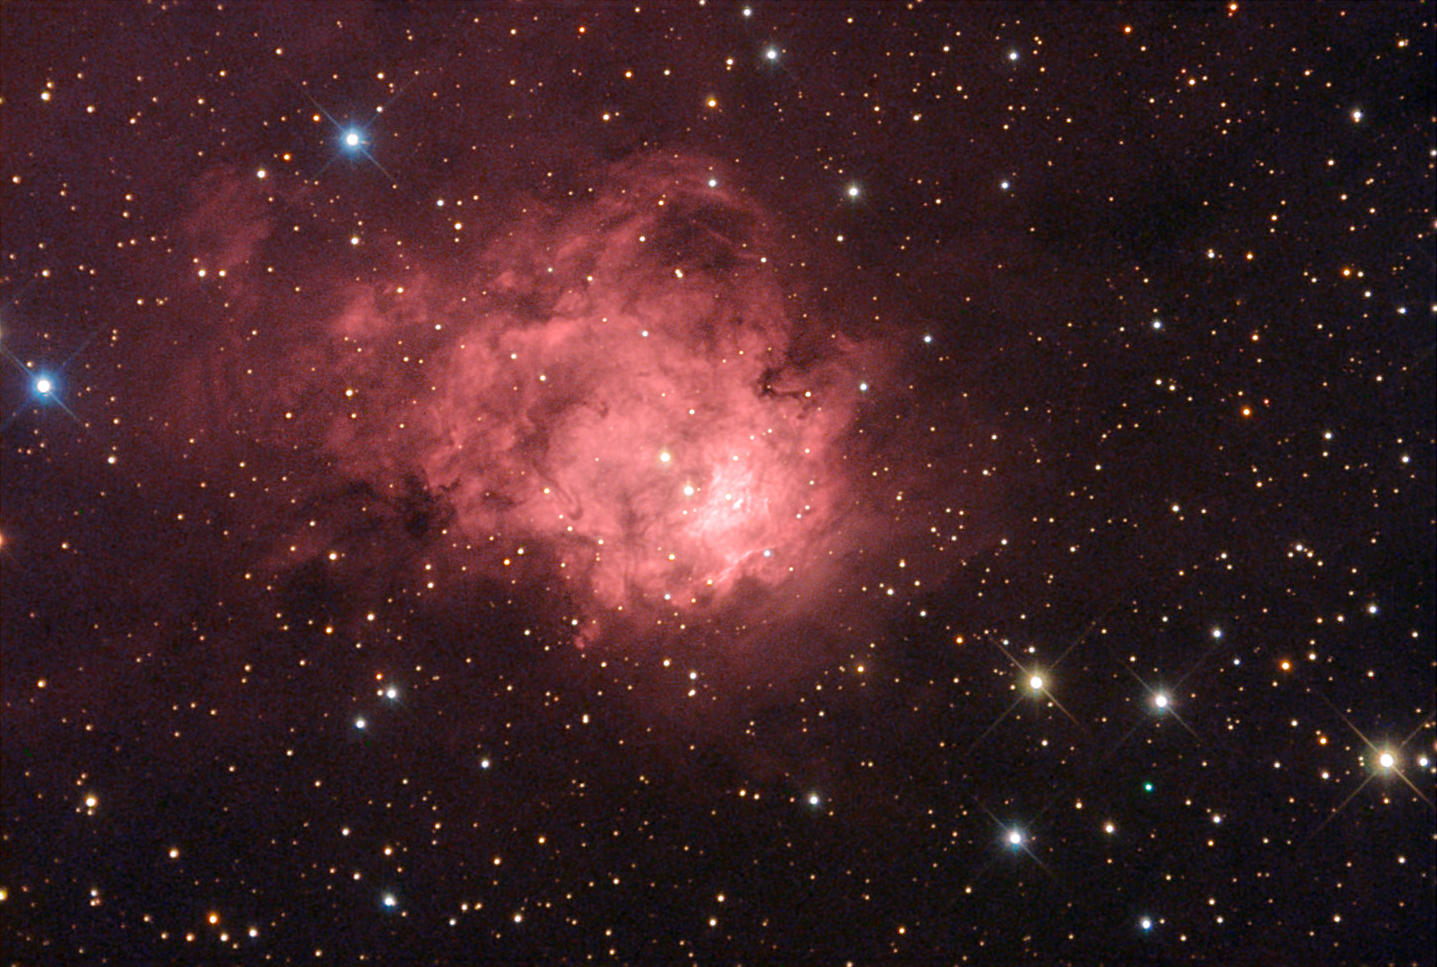

NGC 7538

This emission nebula is located about 9100 lightyears away from us in the constellation Cepheus.

This image was taken as part of Advanced Observing Program (AOP) program at Kitt Peak Visitor Center during 2014.

Credit: KPNO/NOIRLab/NSF/AURA/Fred Calvert/Adam Block